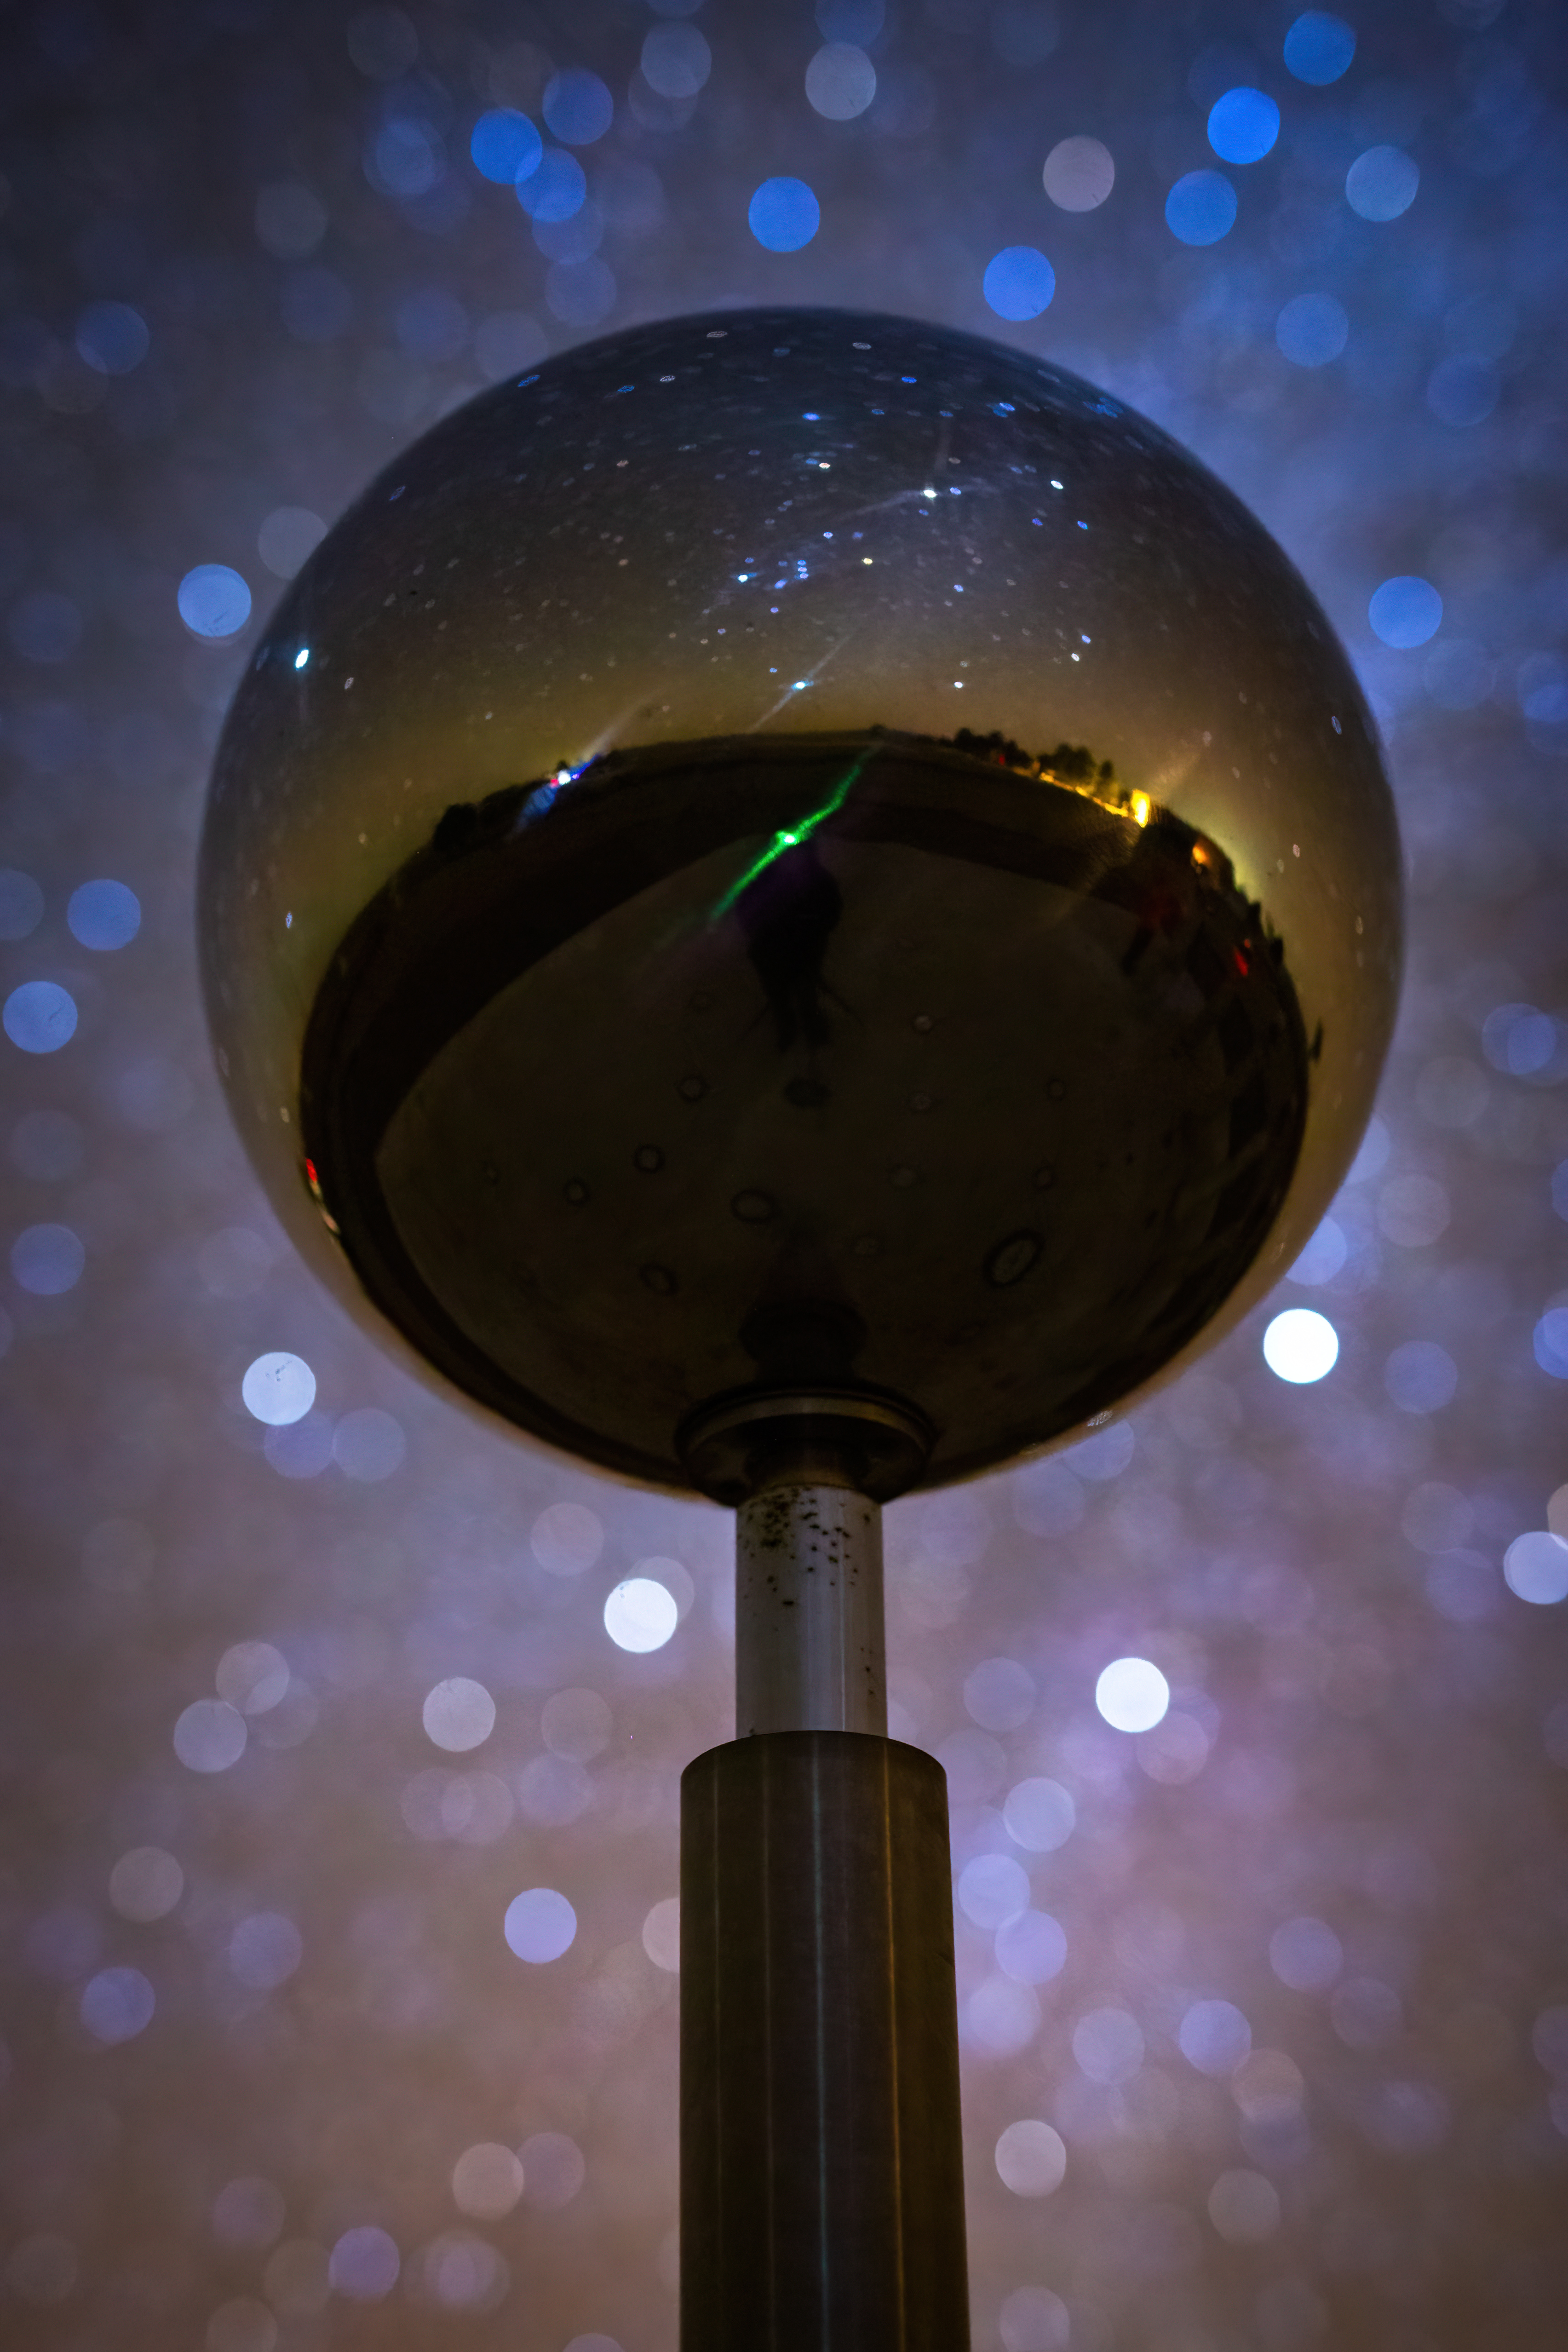

Shiny Sundial at the VLA

Photo taken by Bettymaya Foott as part of an astrophotography project with the National Radio Astronomy Observatory and the Very Large Array (VLA).

Credit: Bettymaya Foott, NRAO/AUI/NSF